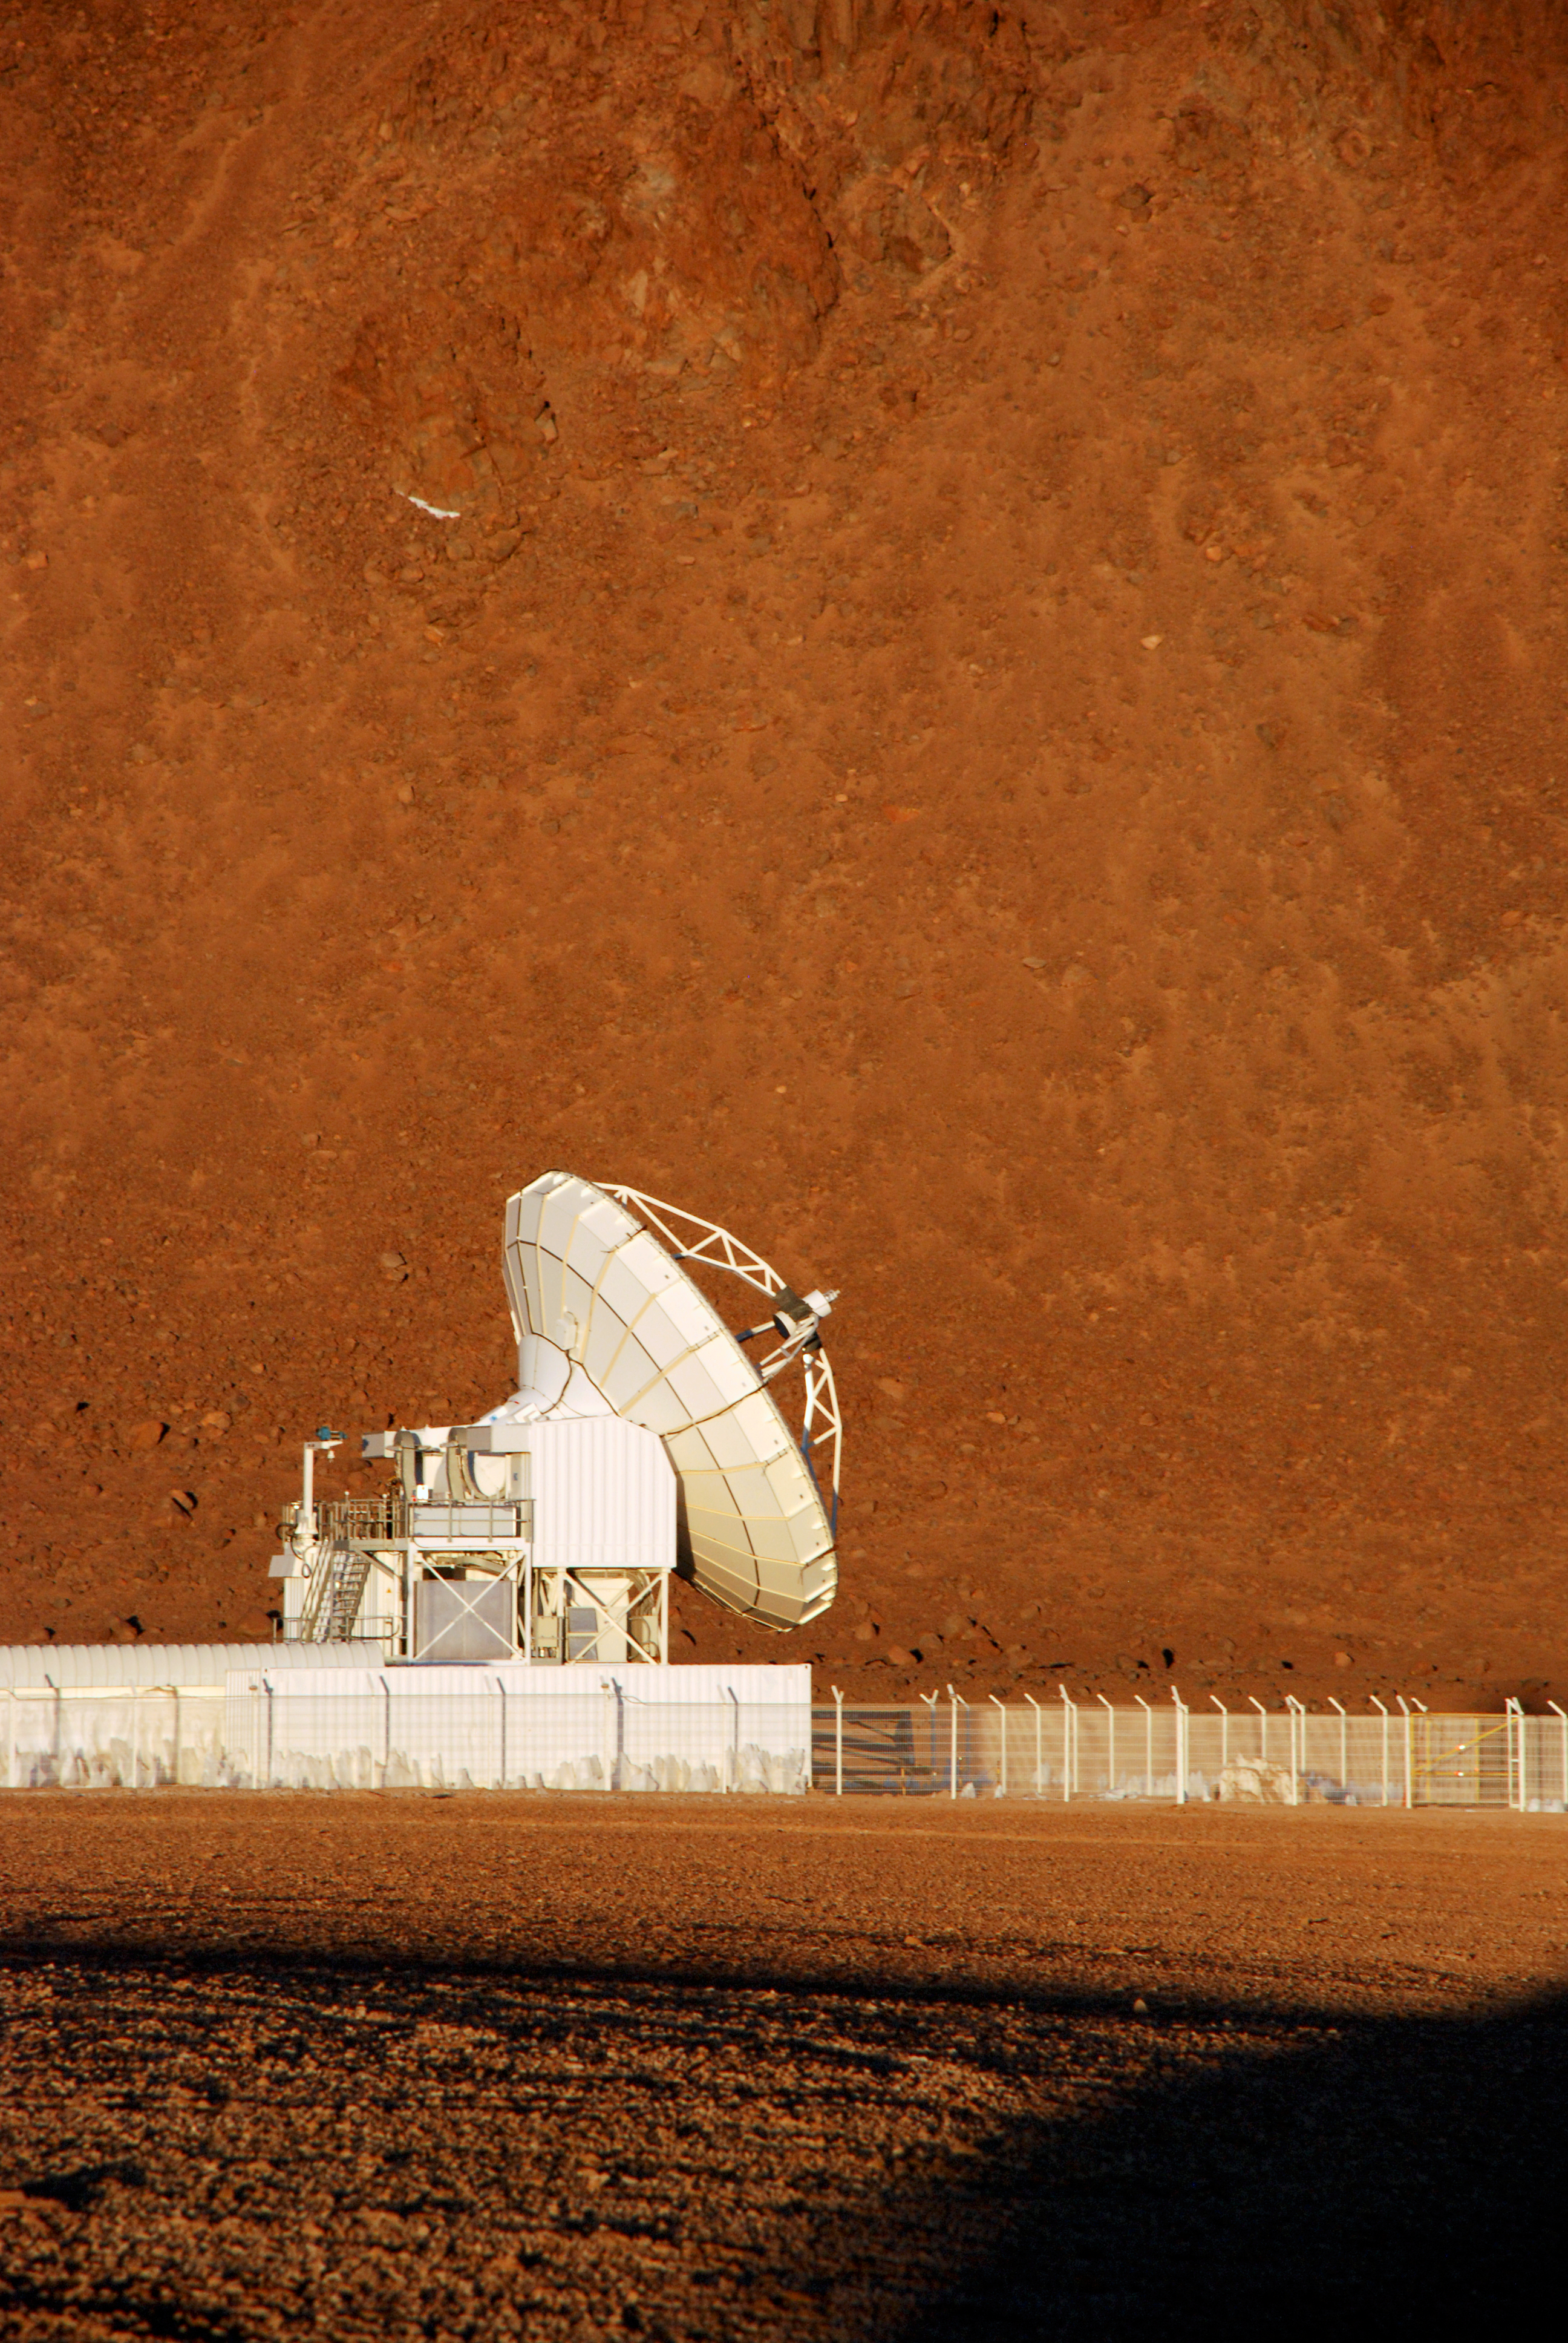

APEX at work

The 12 metre dish of the APEX telescope is located on the Chajnantor plateau, which is also the site of the ALMA observatory. APEX was a pathfinder for ALMA and is based on a prototype antenna constructed for the ALMA project.

As advantage of observing in the milimetre/submilimetre wavelengths, the telescope can also be used during daytime.

Credit: C. Duran/ESO